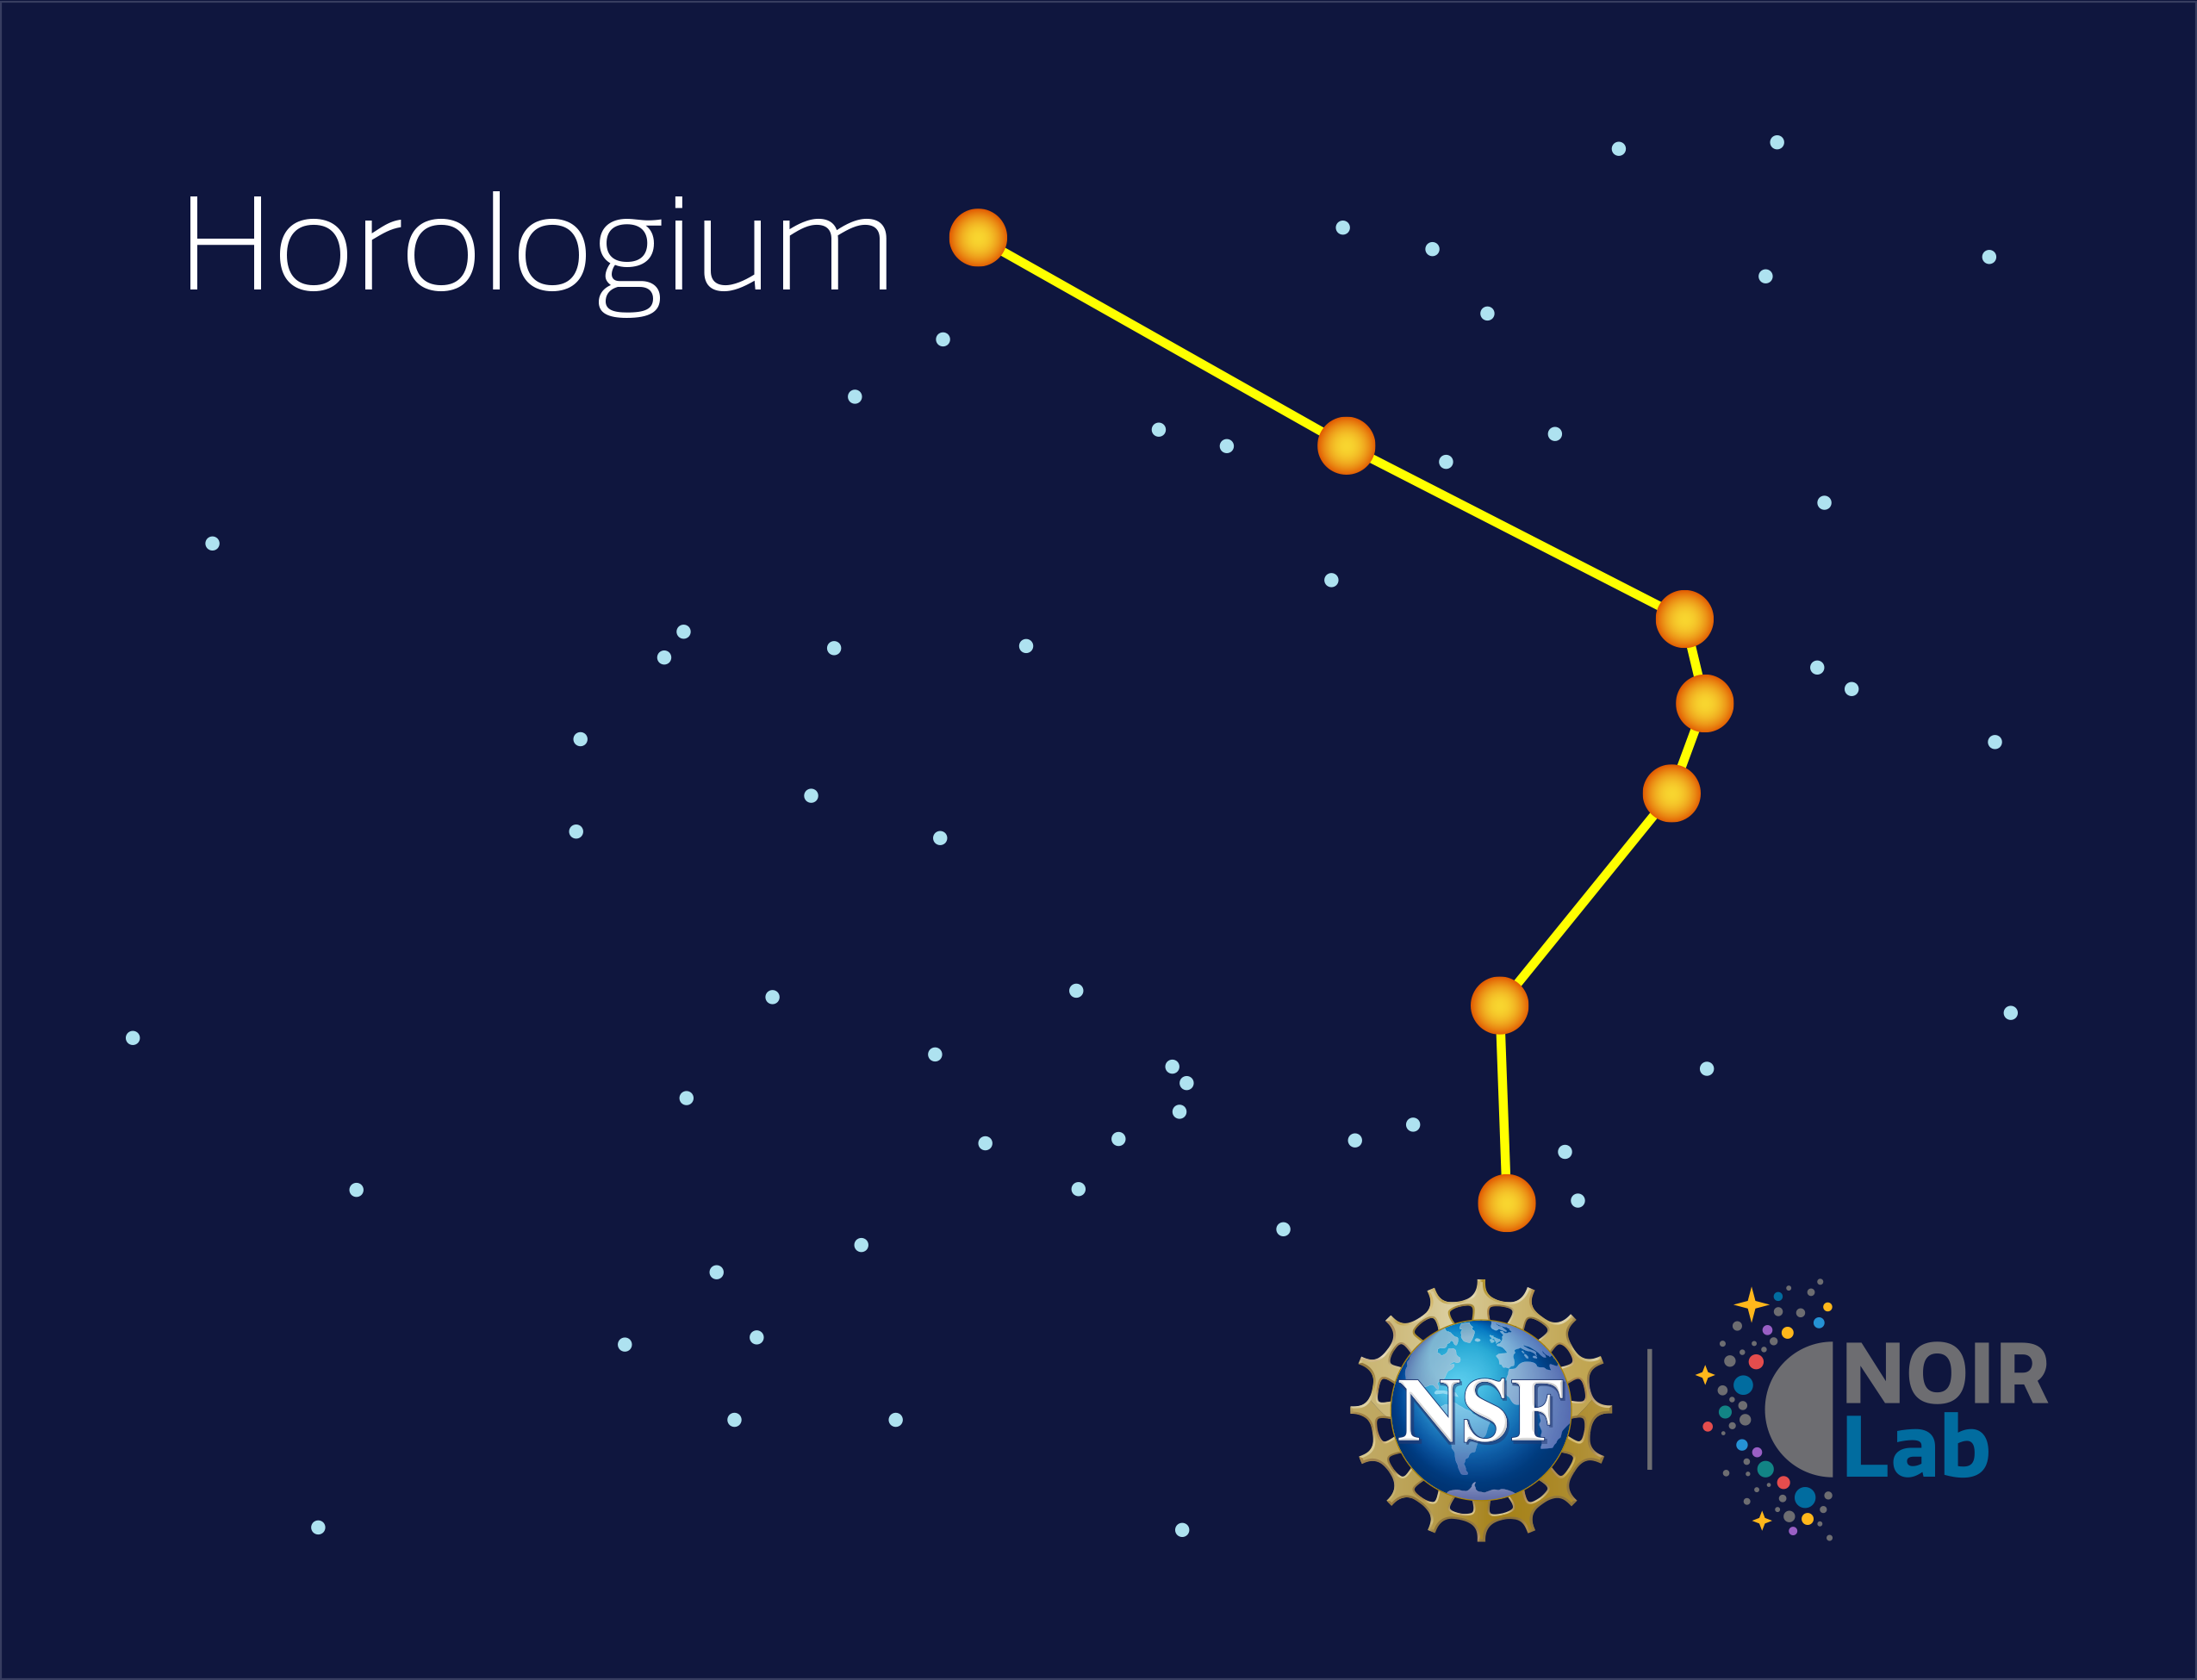

Horologium

Credit: NOIRLab